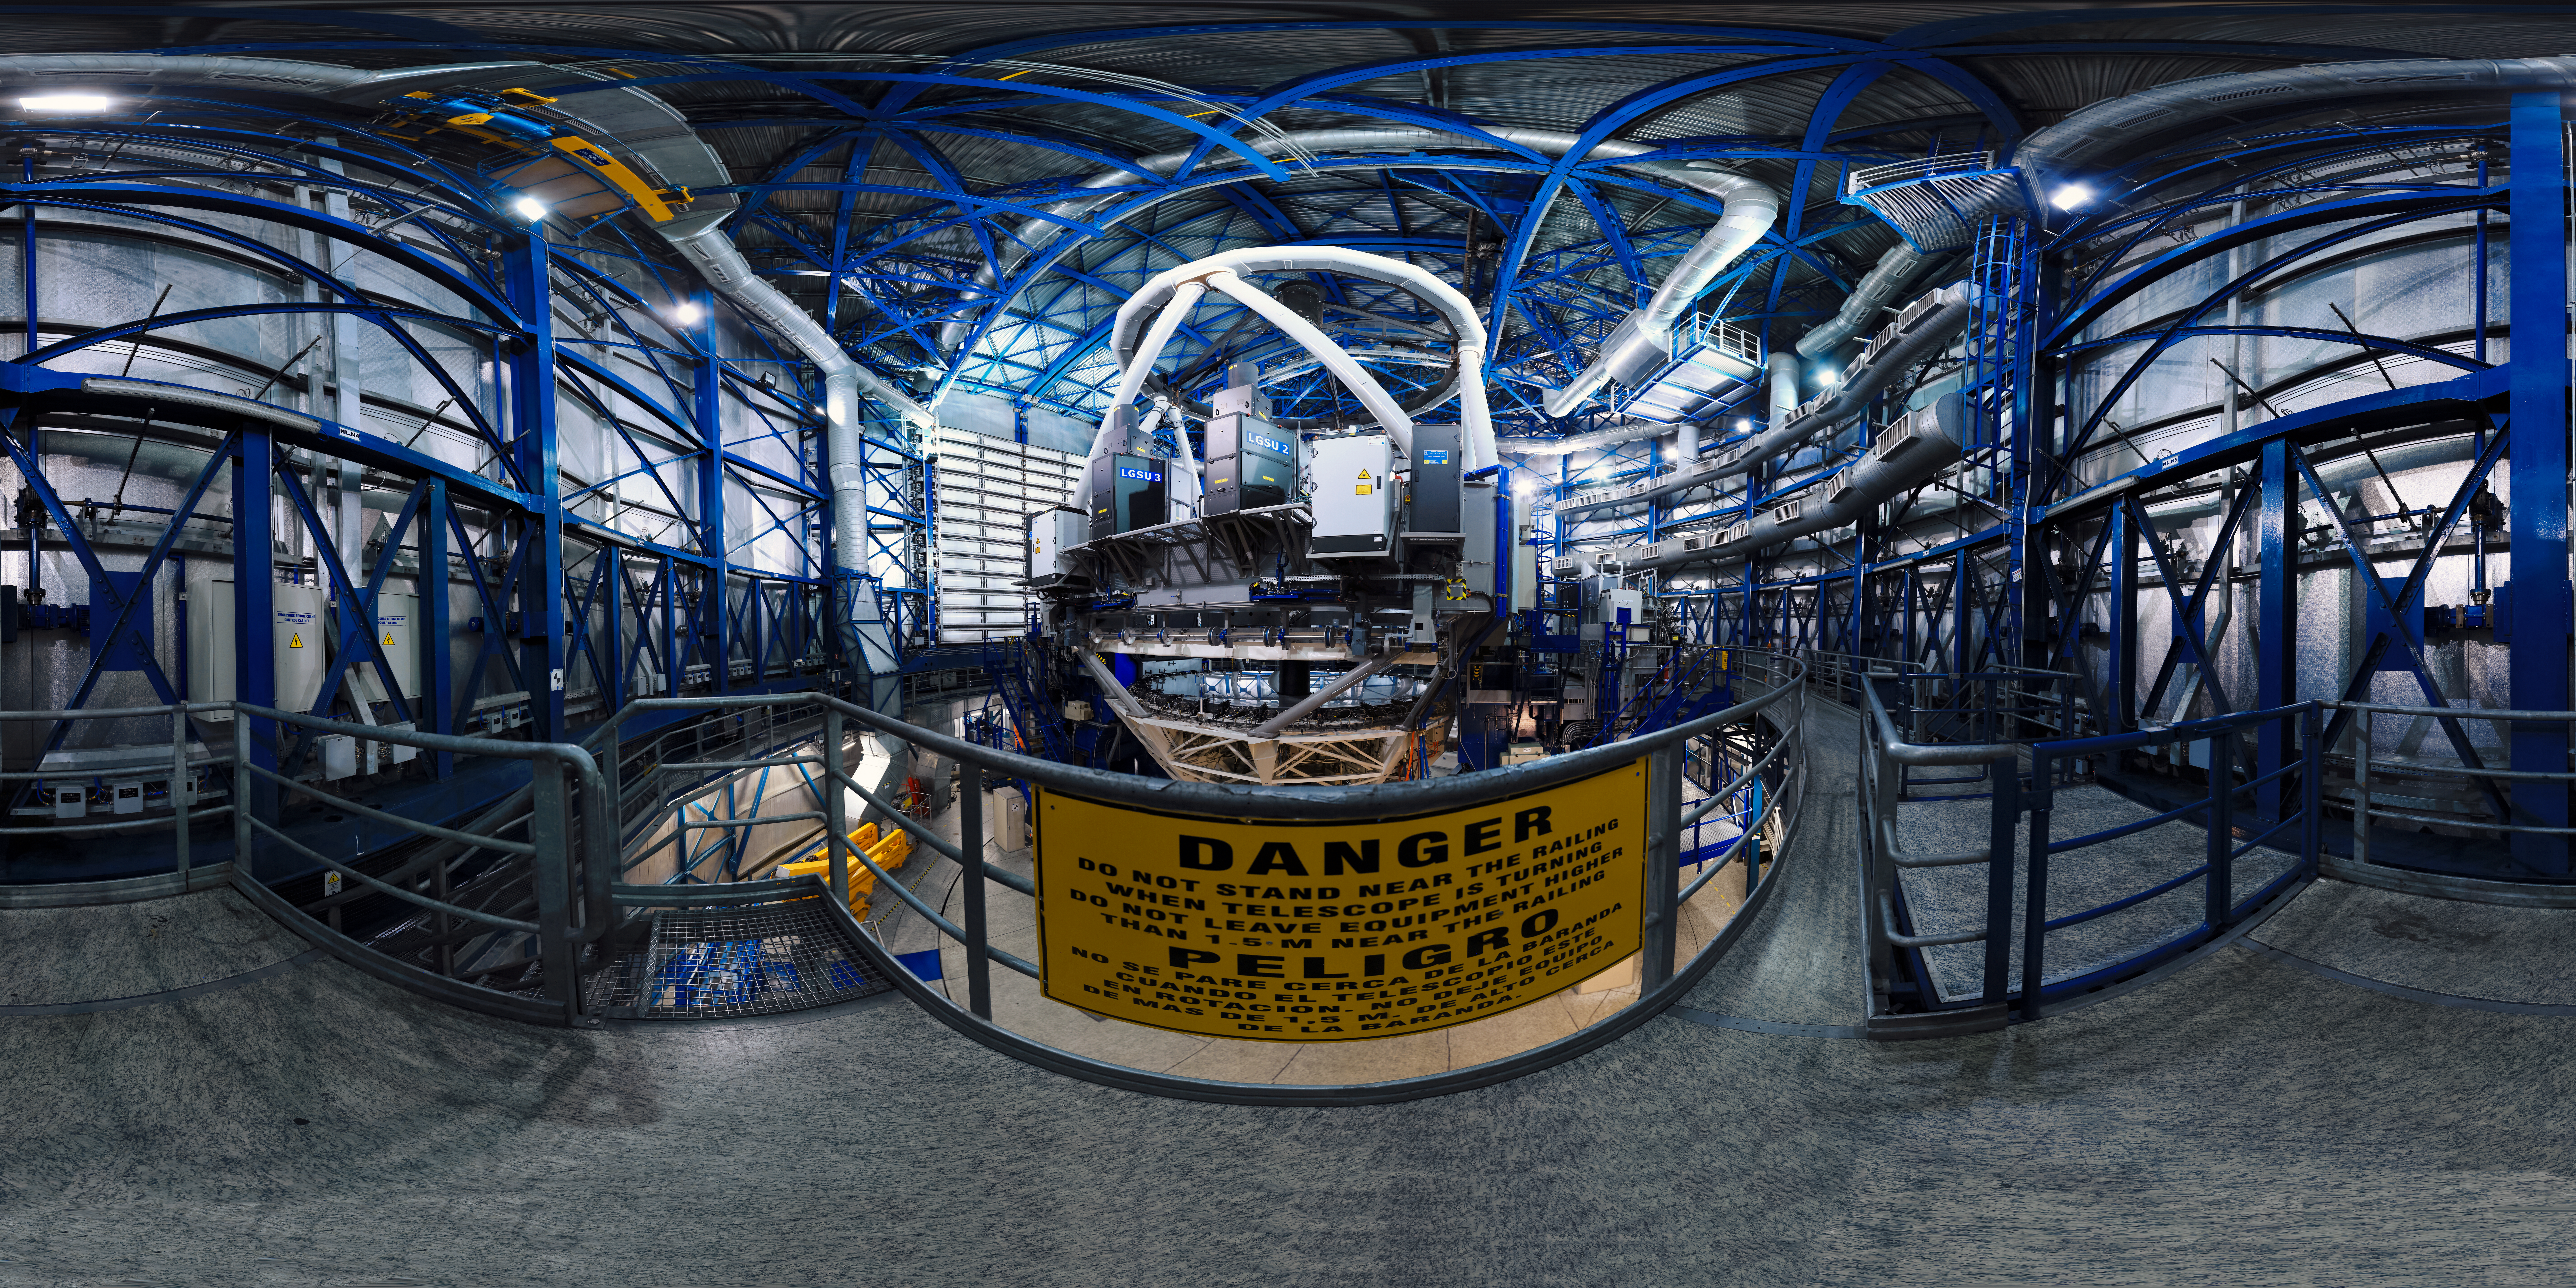

Sneak peek inside a VLT Unit Telescope

A view inside one of the 8.2m Unit Telecopes at the Very Large Telescope array (VLT), housed in compact, thermally controlled buildings, which rotate synchronously with the telescopes. This design minimises any adverse effects on the observing conditions, for instance from air turbulence in the telescope tube, which might otherwise occur due to variations in the temperature and wind flow.

Credit: F. Char/ESO